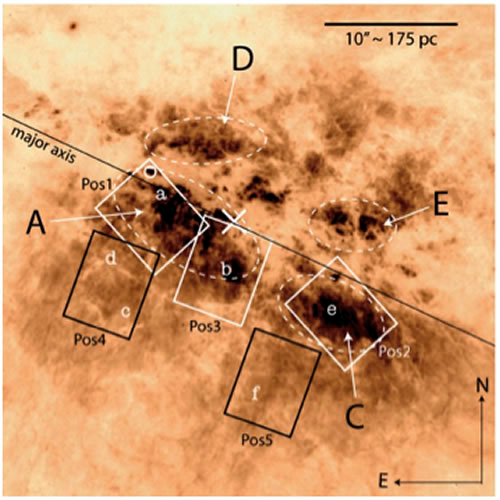

Central region of M82 at optical wavelengths

The central region of M82 at optical wavelengths (HST/ACS image) shows the five 7 x 5 arcsecond fields observed with the GMOS IFU on the Gemini North telescope (white and black rectangles). Dashed lines mark some of the regions of most intense star formation.

Credit: International Gemini Observatory/NOIRLab/NSF/AURA